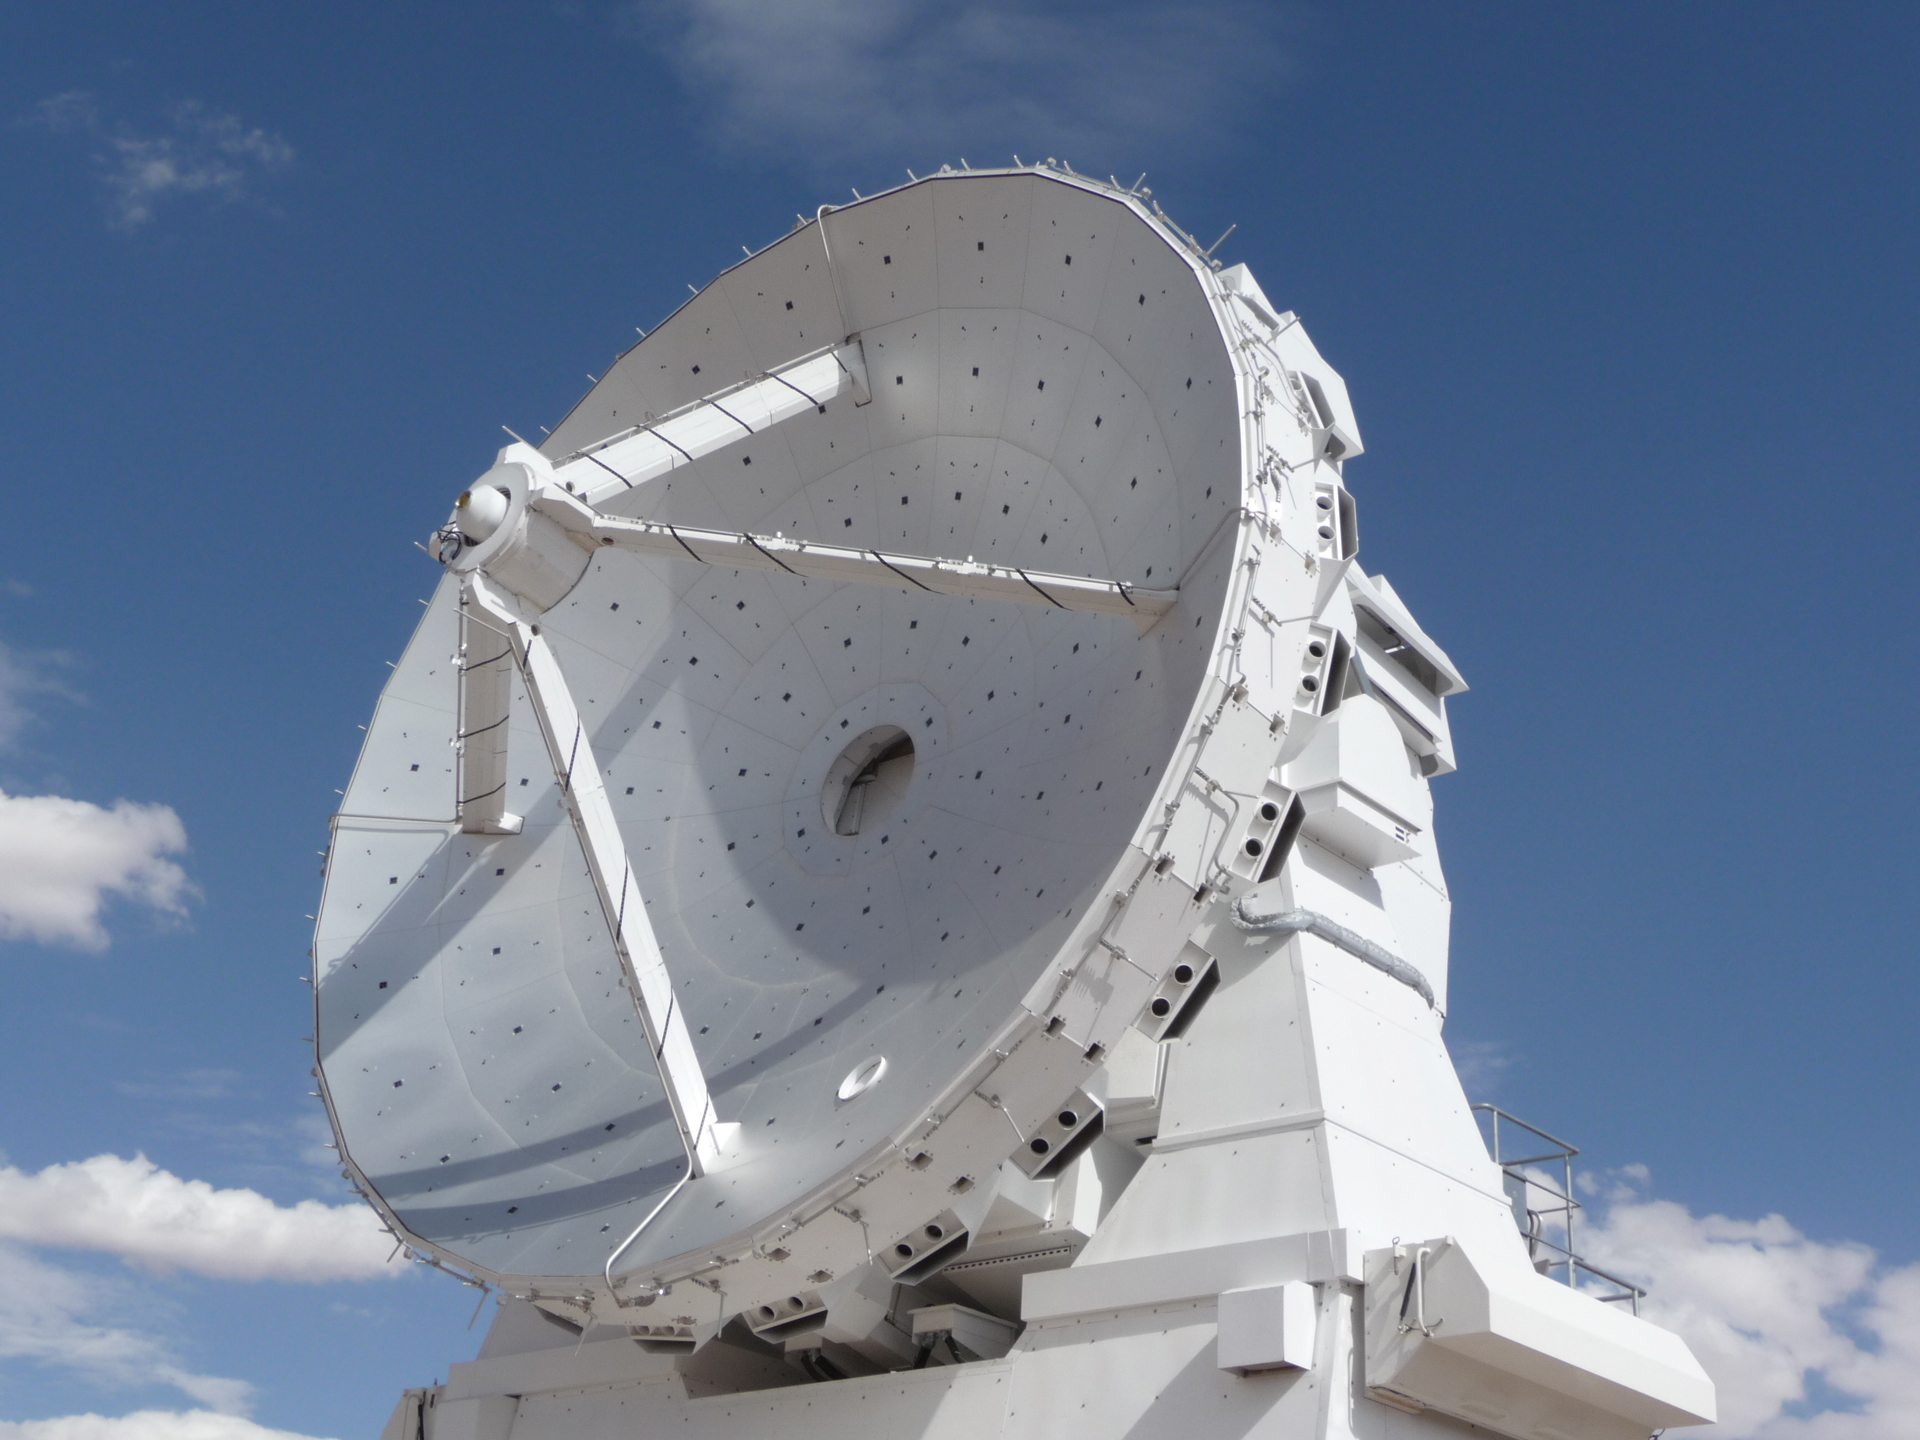

Face of a 7-meter ALMA Antenna

Here is a close-up of one the dishes of a 7-meter ALMA telescope. This particular is from Japan due to the four wires inside the dish being straight with no pattern unlike the others.

Credit: T. Burchell, NRAO/AUI/NSF